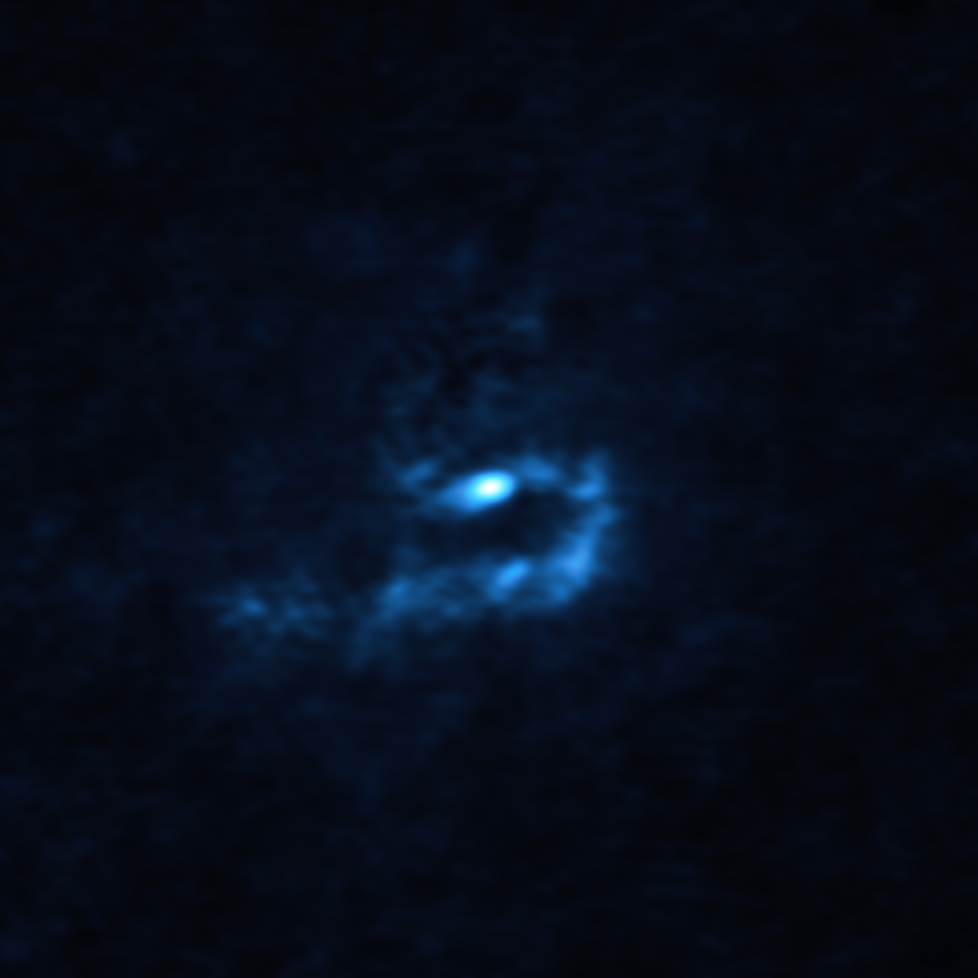

Large dusty clumps orbiting V960 Mon captured by ALMA

This image of the young star V960 Mon and surrounding dusty material was obtained with the Atacama Large Millimeter/submillimeter Array (ALMA), in which ESO is a partner. Large dusty clumps with masses similar to that of planets are visible here as blue blobs. These clumps could contract and collapse via a process known as “gravitational instability” to form giant planets roughly the size of Jupiter.

Credit: ALMA (ESO/NAOJ/NRAO)/Weber et al.